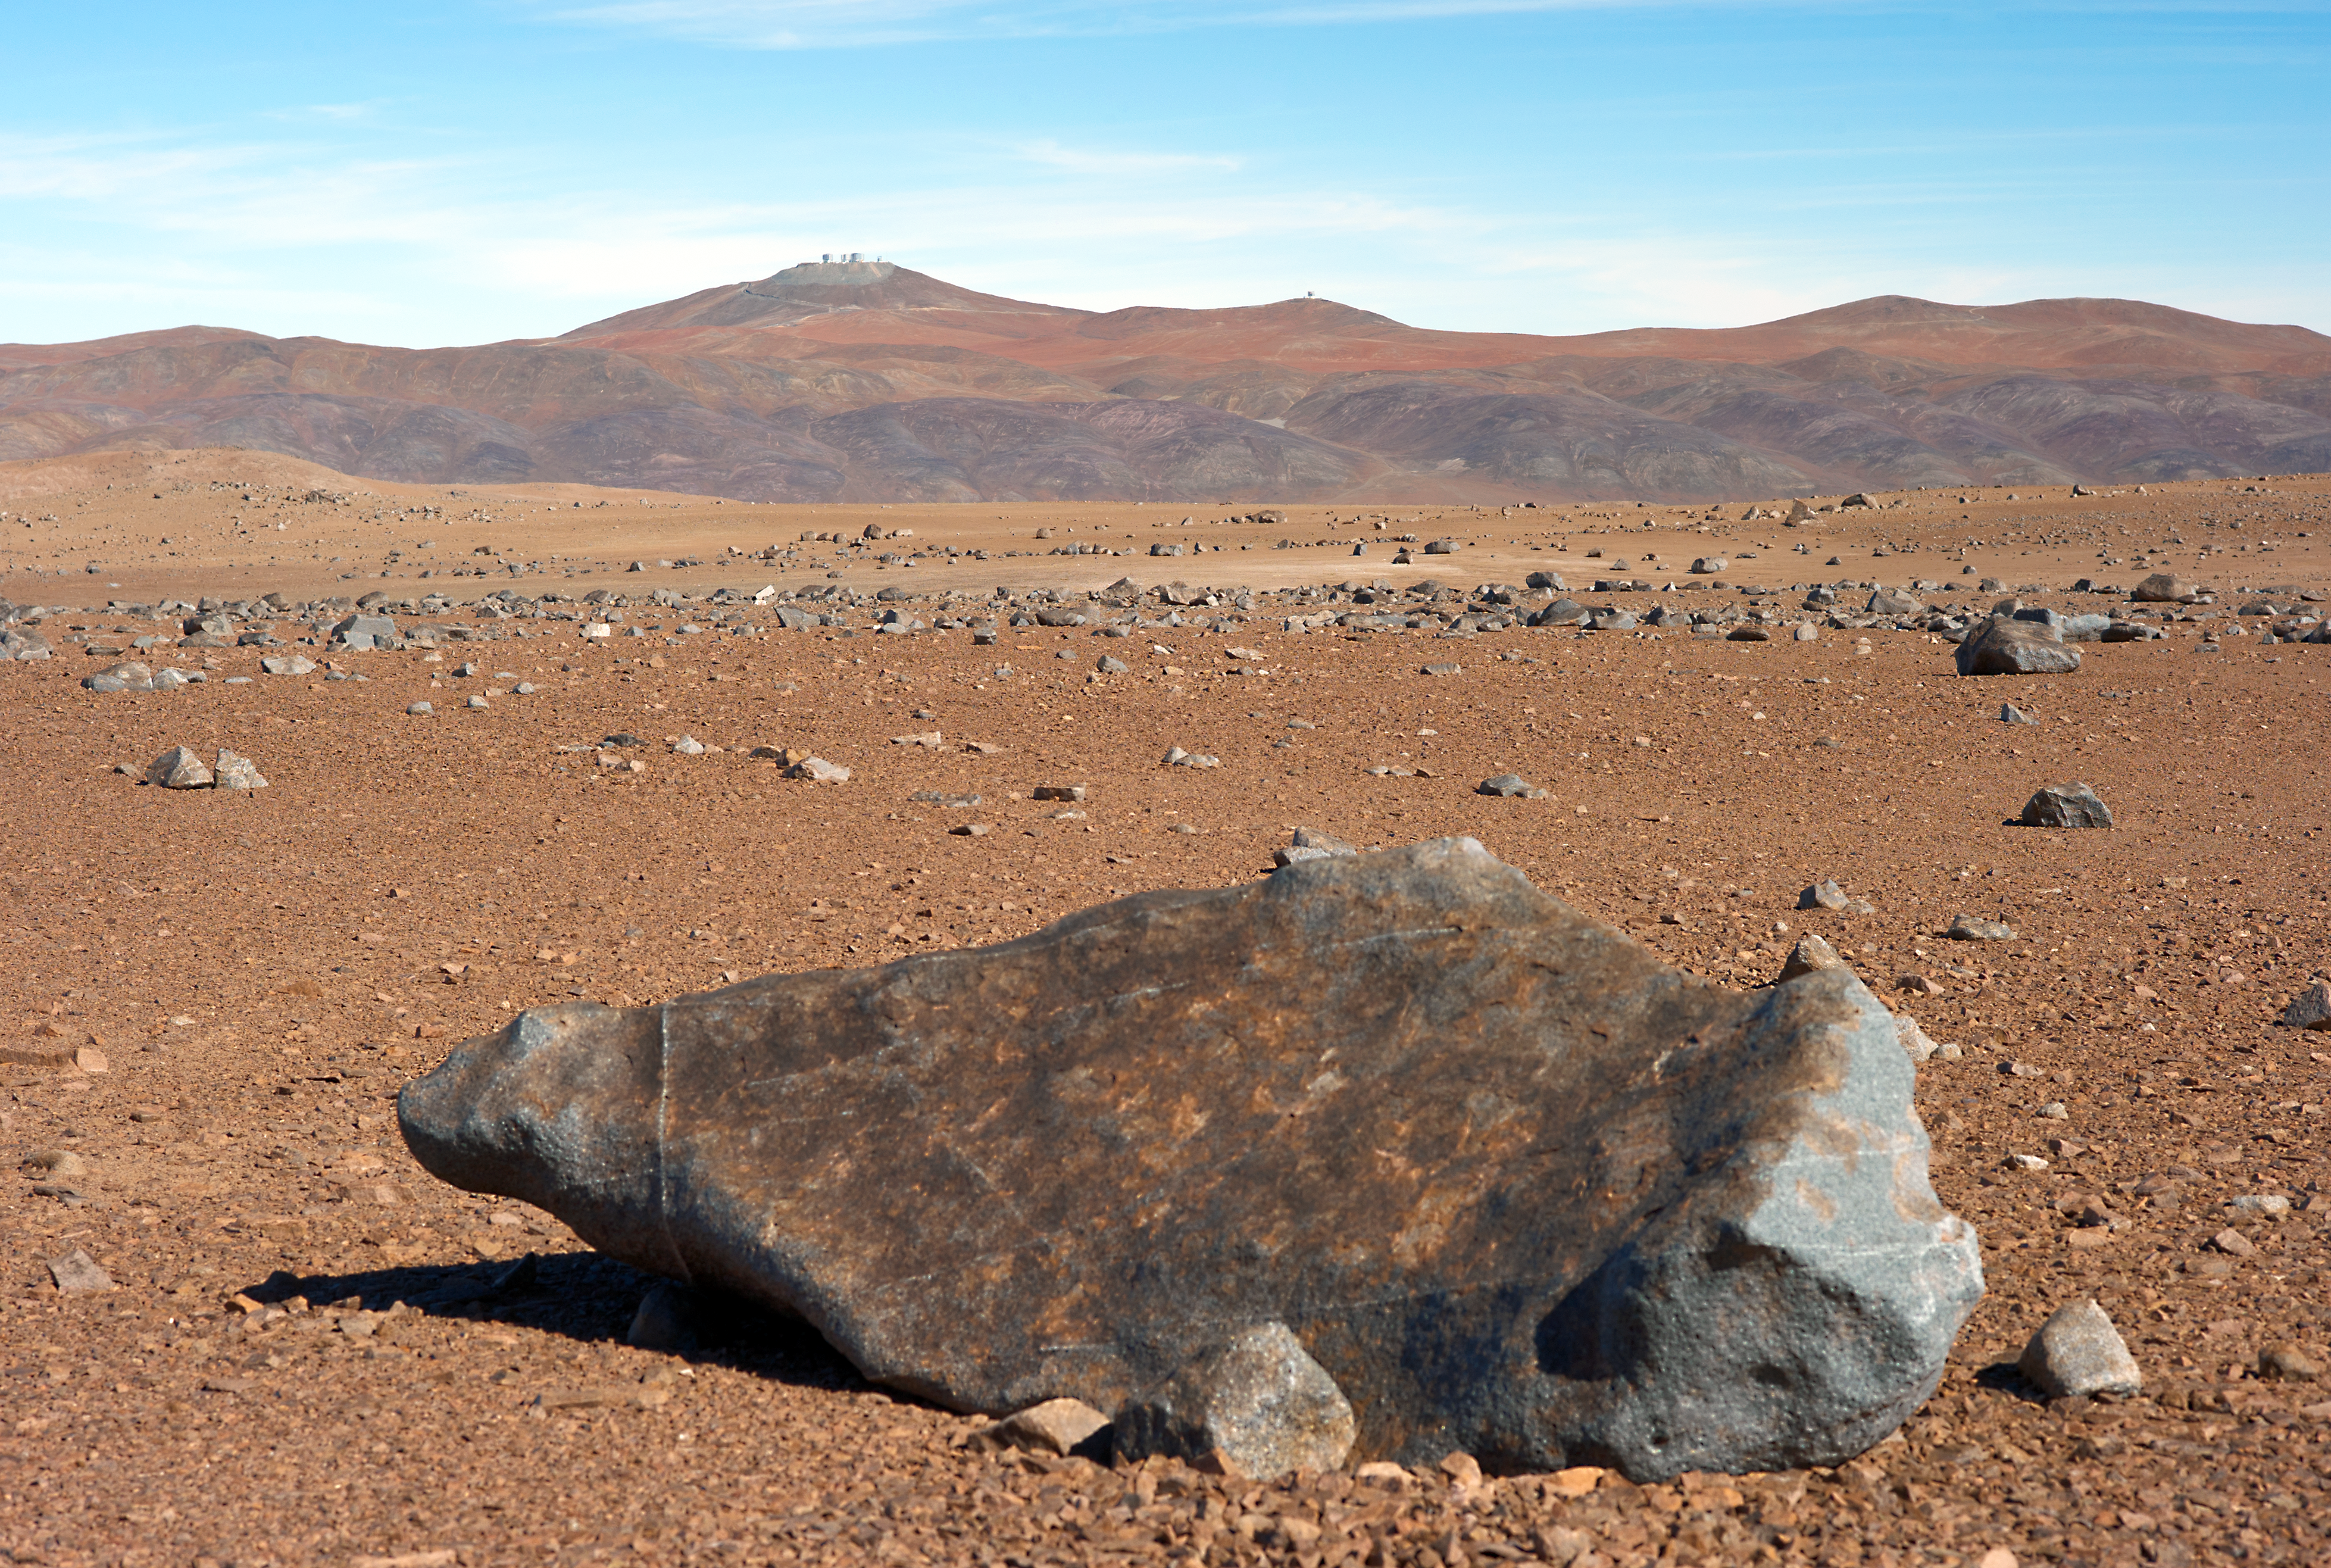

Paranal from the desert

A view of Paranal observatory from the distance. The Atacama Desert, where Paranal is located, is among the dryest places on Earth.

Credit: ESO